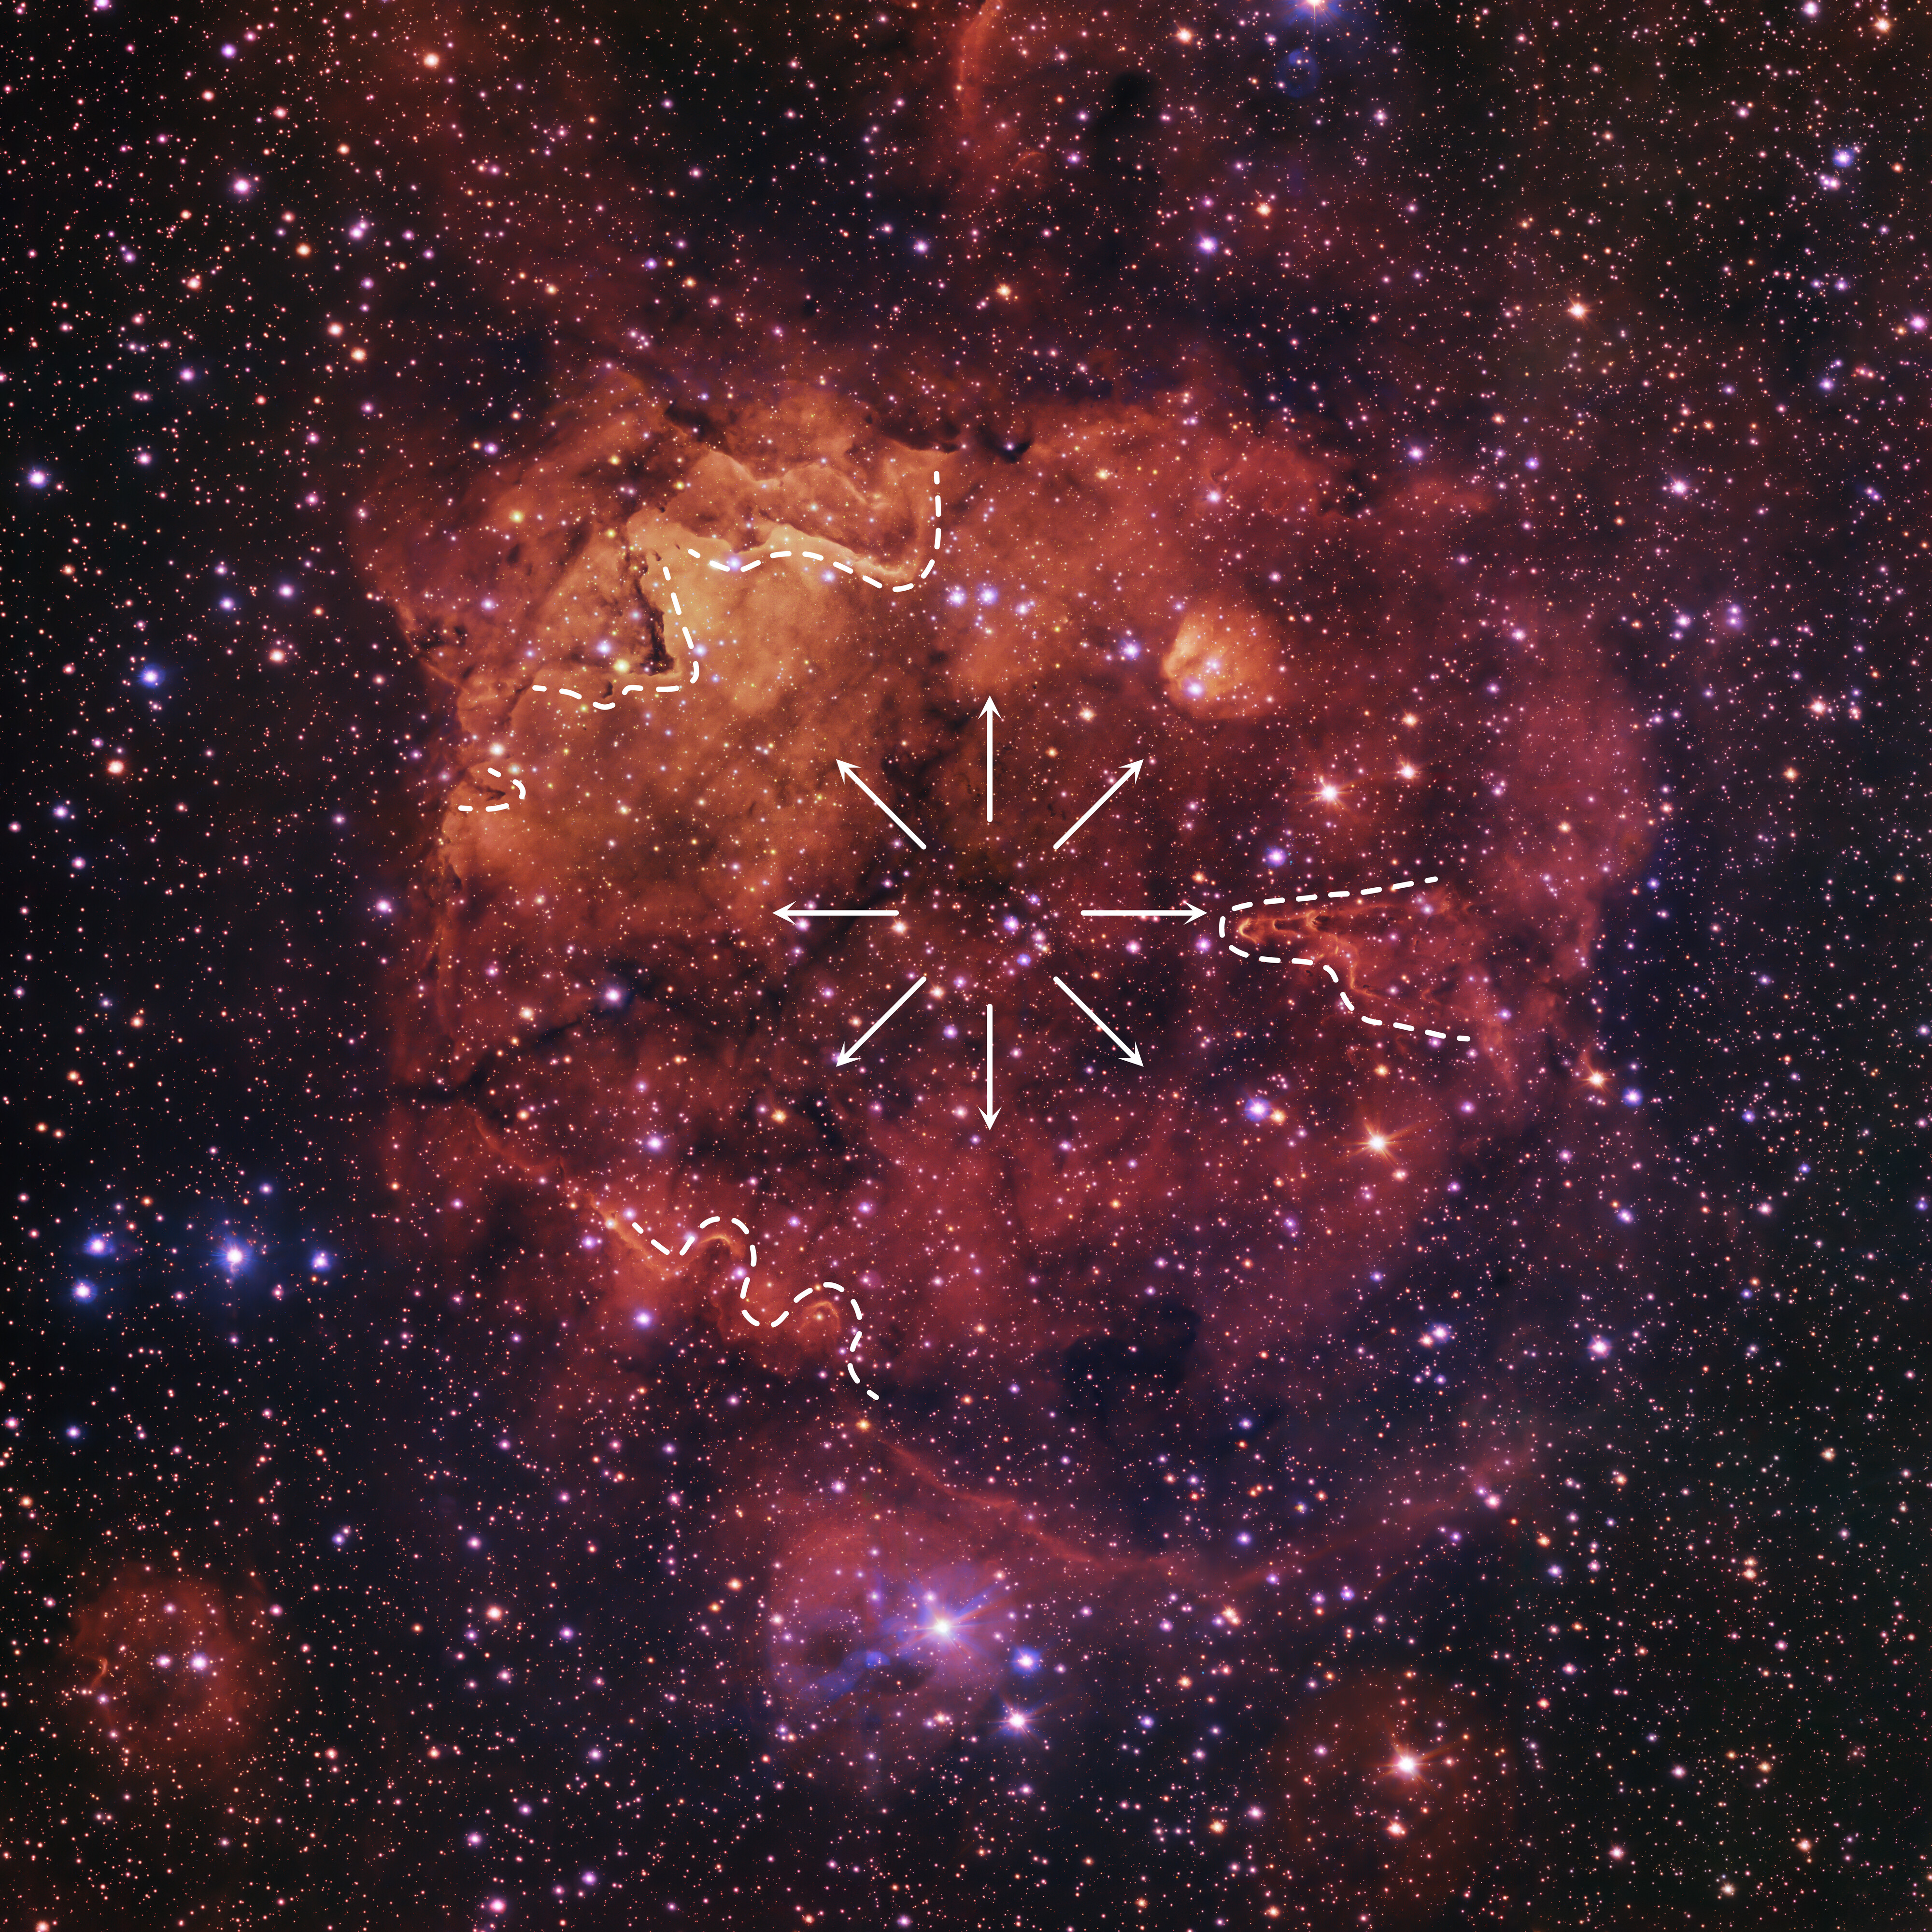

Vast pillars around the edge of the Sh2-284 nebula

As you look around the edges of this spectacular nebula, pillars have formed in the cloud, pointing towards the central cluster of stars. These pillars, which in reality are light-years wide, have been outlined by dotted lines. The structures form when winds (shown here as arrows) from the central star cluster meet denser pockets of material that are harder to erode away than the surrounding regions. Thus, the regions around the pillar are pushed away, while these magnificent structures are temporarily left behind.

This image is part of the VST Photometric Hα Survey of the Southern Galactic Plane and Bulge, led by Janet Drew at the University of Hertfordshire in the UK.

Credit: ESO/VPHAS+ team. Acknowledgement: CASU